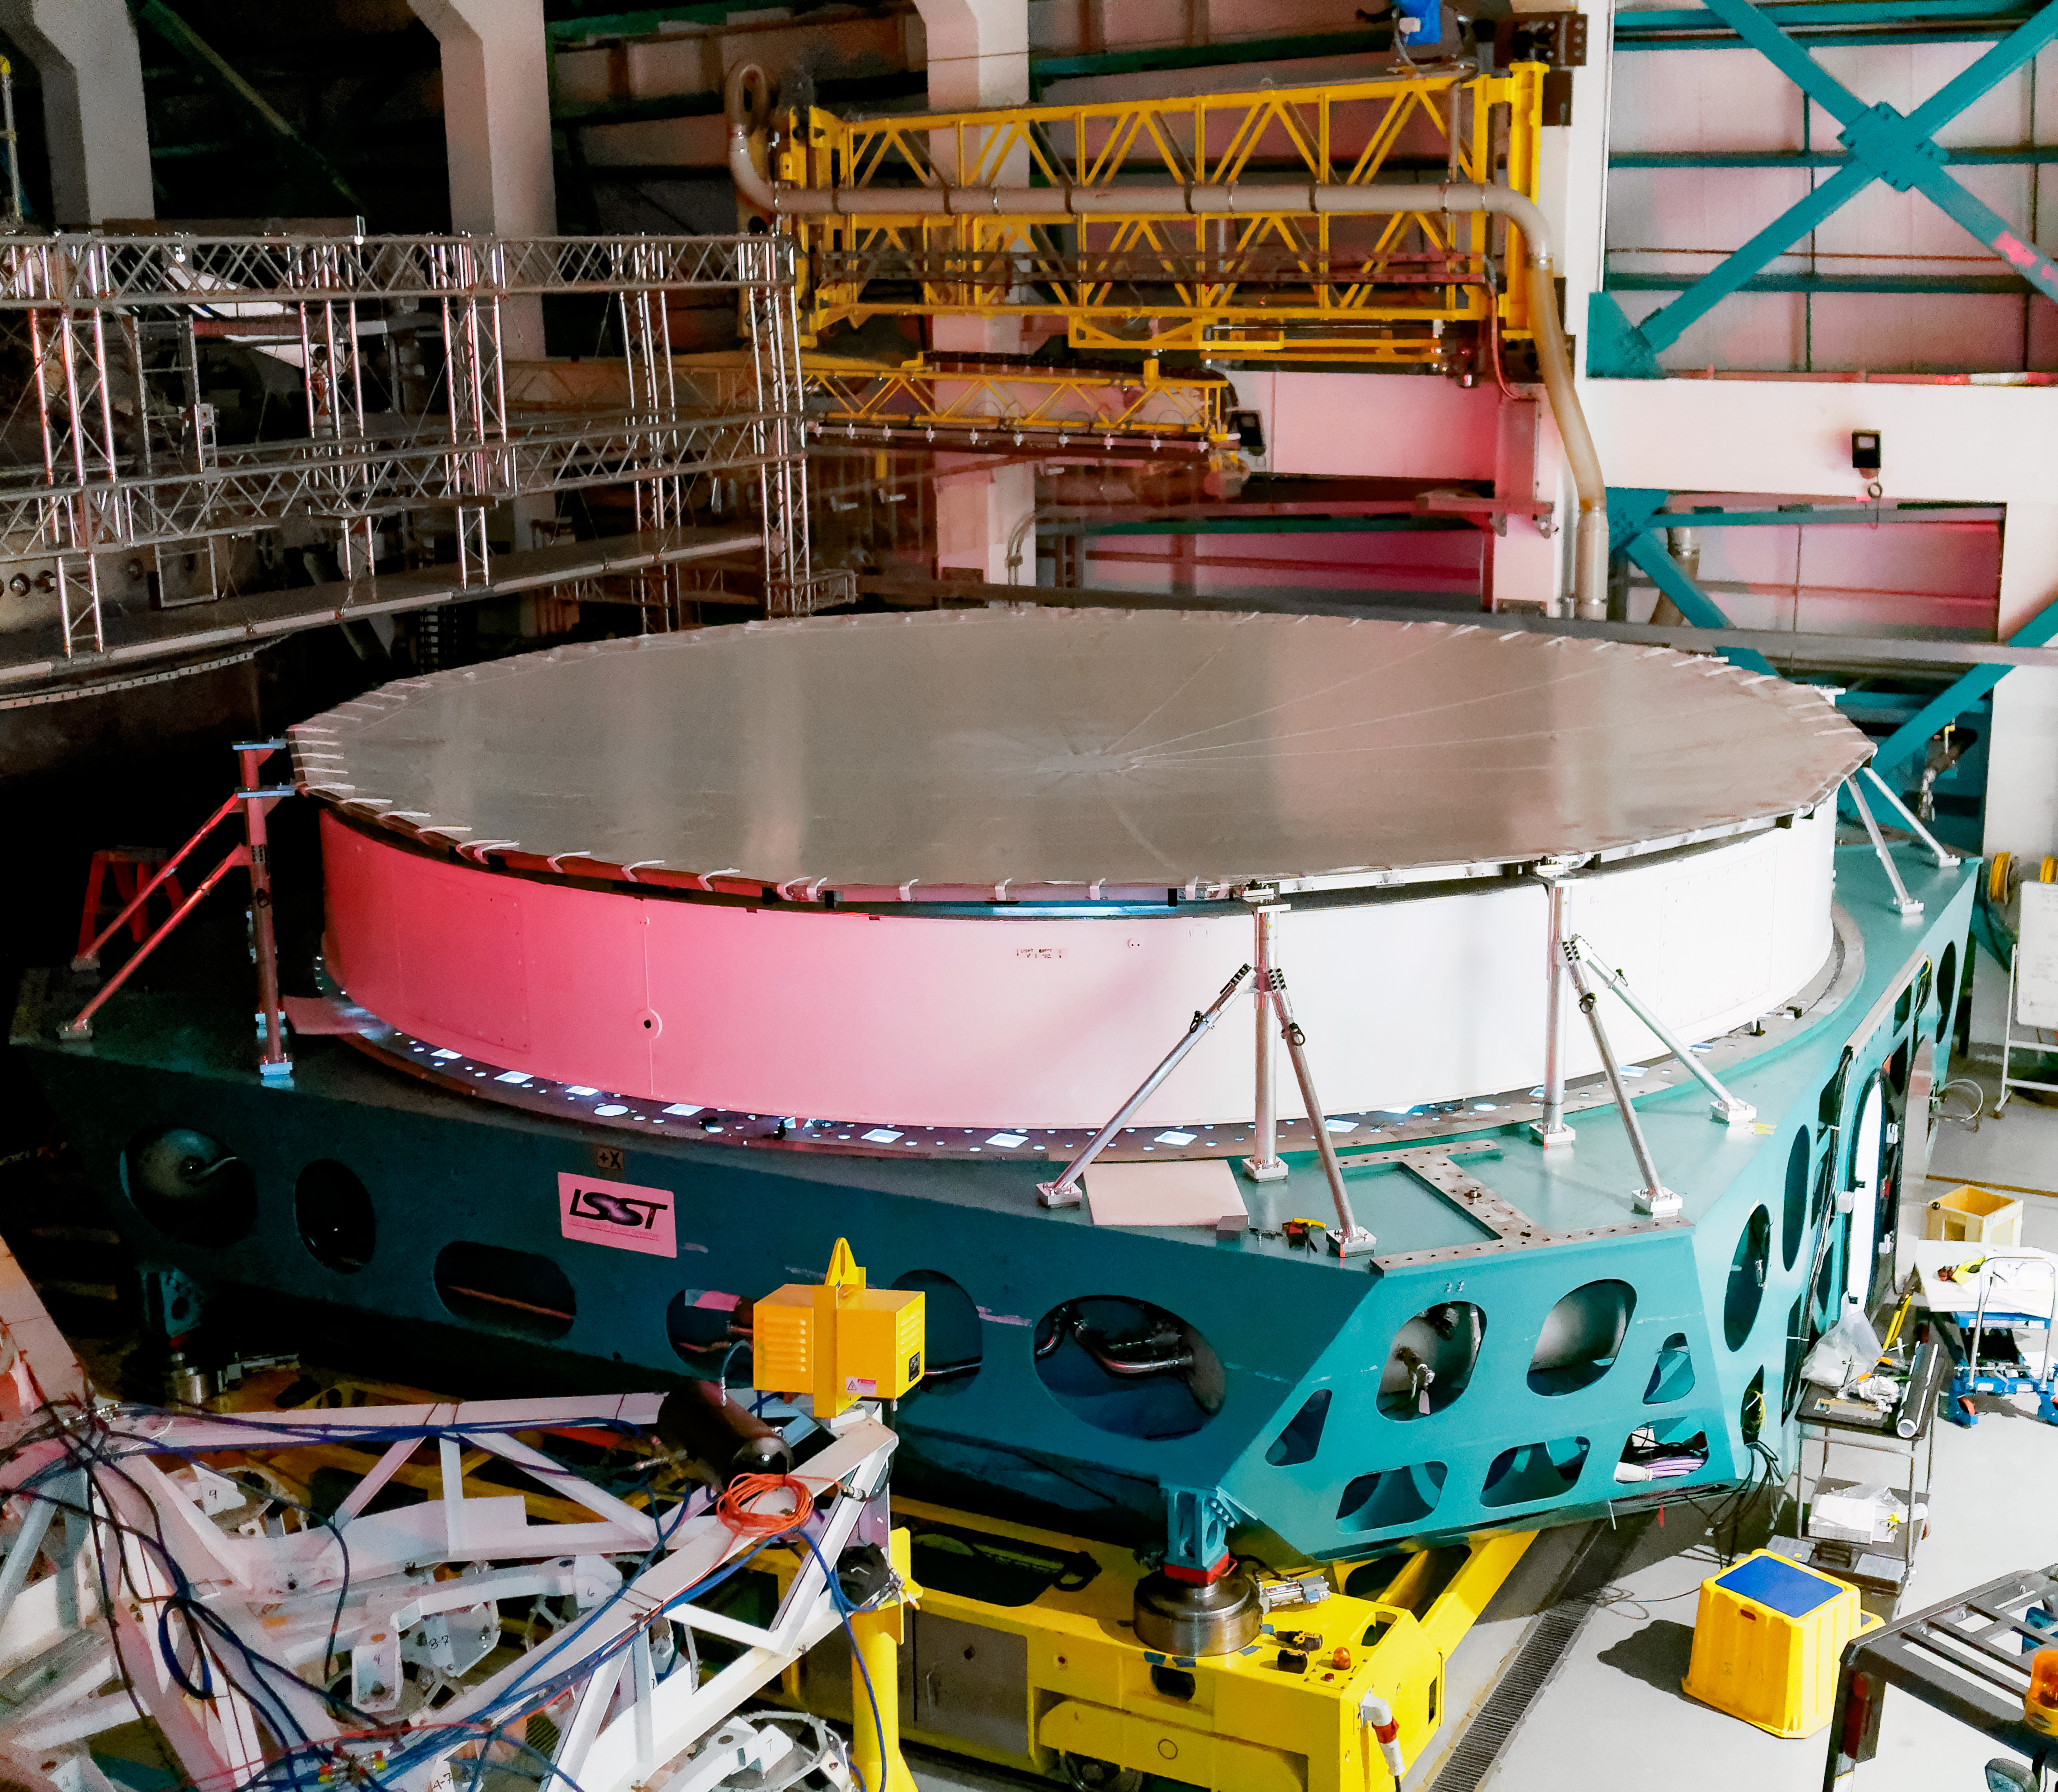

Rubin's Surrogate Mirror after

Rubin's M1M3 surrogate mirror after coating.

Credit: RubinObs/NOIRLab/SLAC/NSF/DOE/AURA